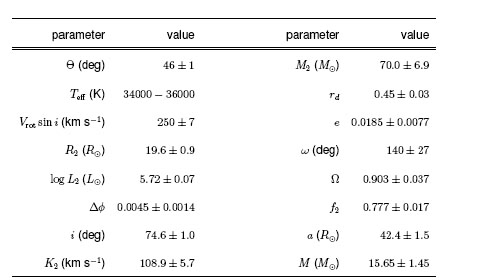

Selected parameters for M33 X-7

Selected parameters for M33 X-7. The uncertainties correspond to one standard deviation.

Credit: International Gemini Observatory/NOIRLab/NSF/AURA